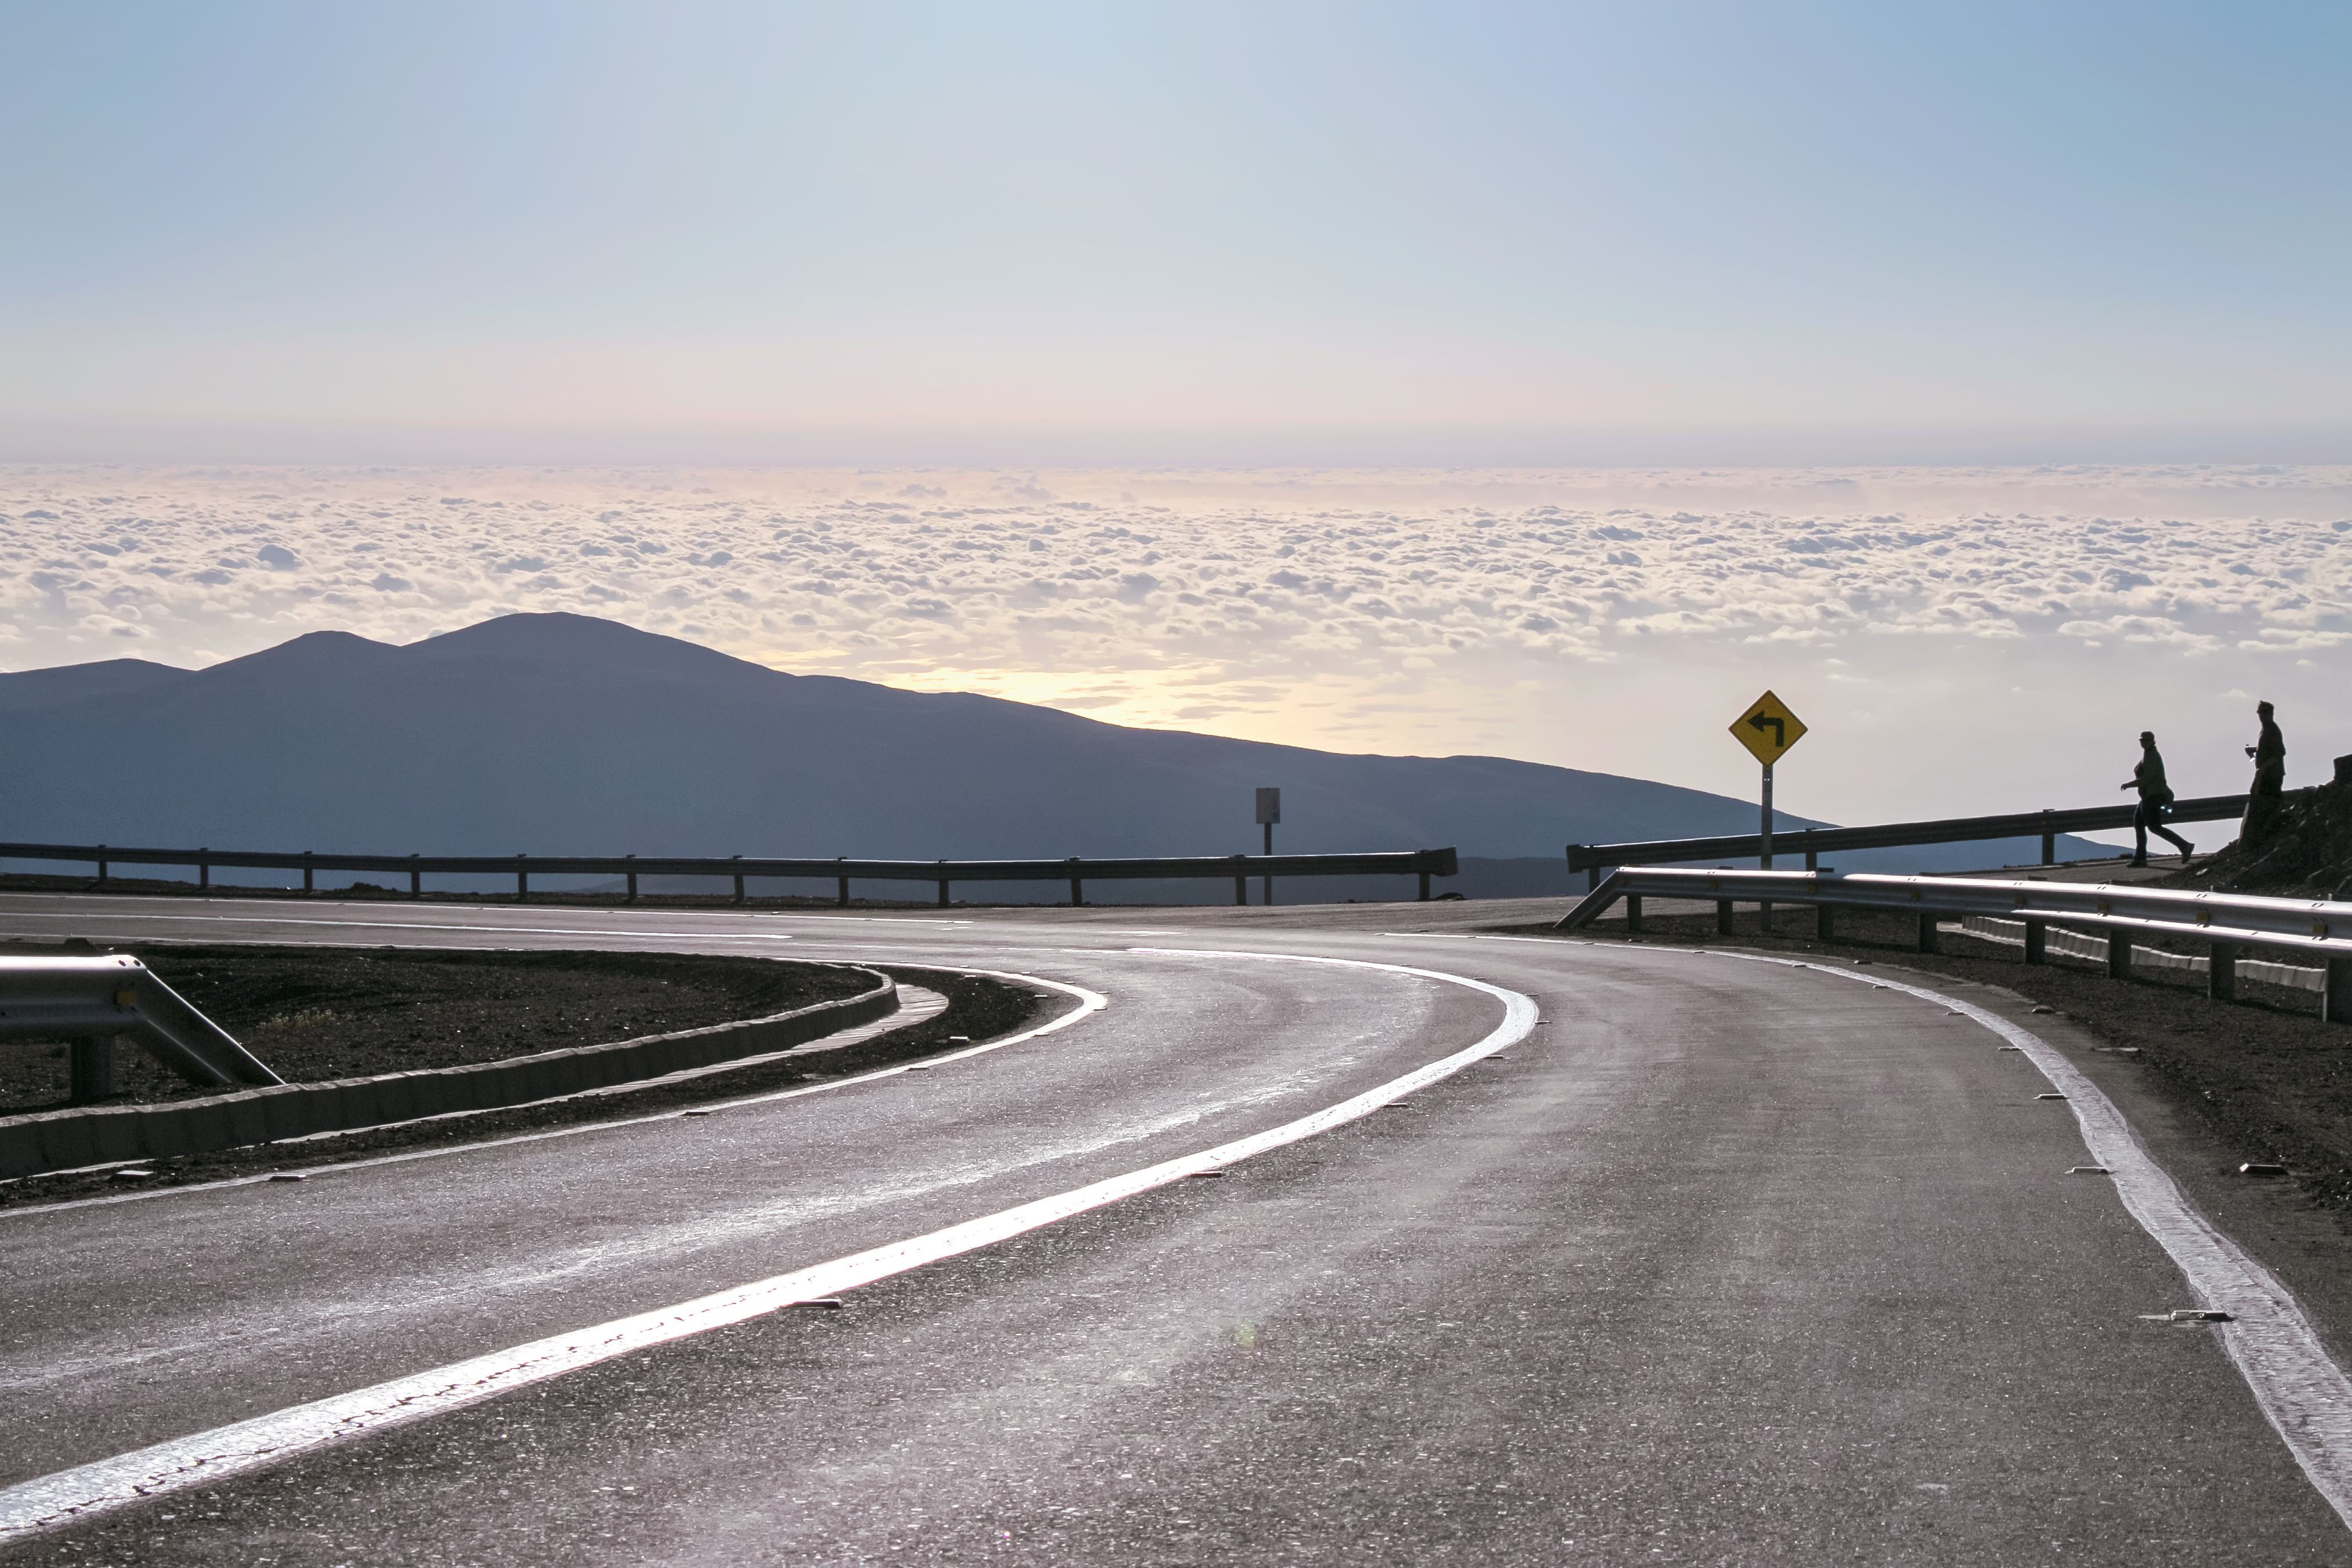

Going down for dinner by car

Going down for dinner by car, while others walk down on Star Track that touches the road near its steepest curve.

The low Sun creates strong reflection over the ocean and on the road.

Credit: ESO